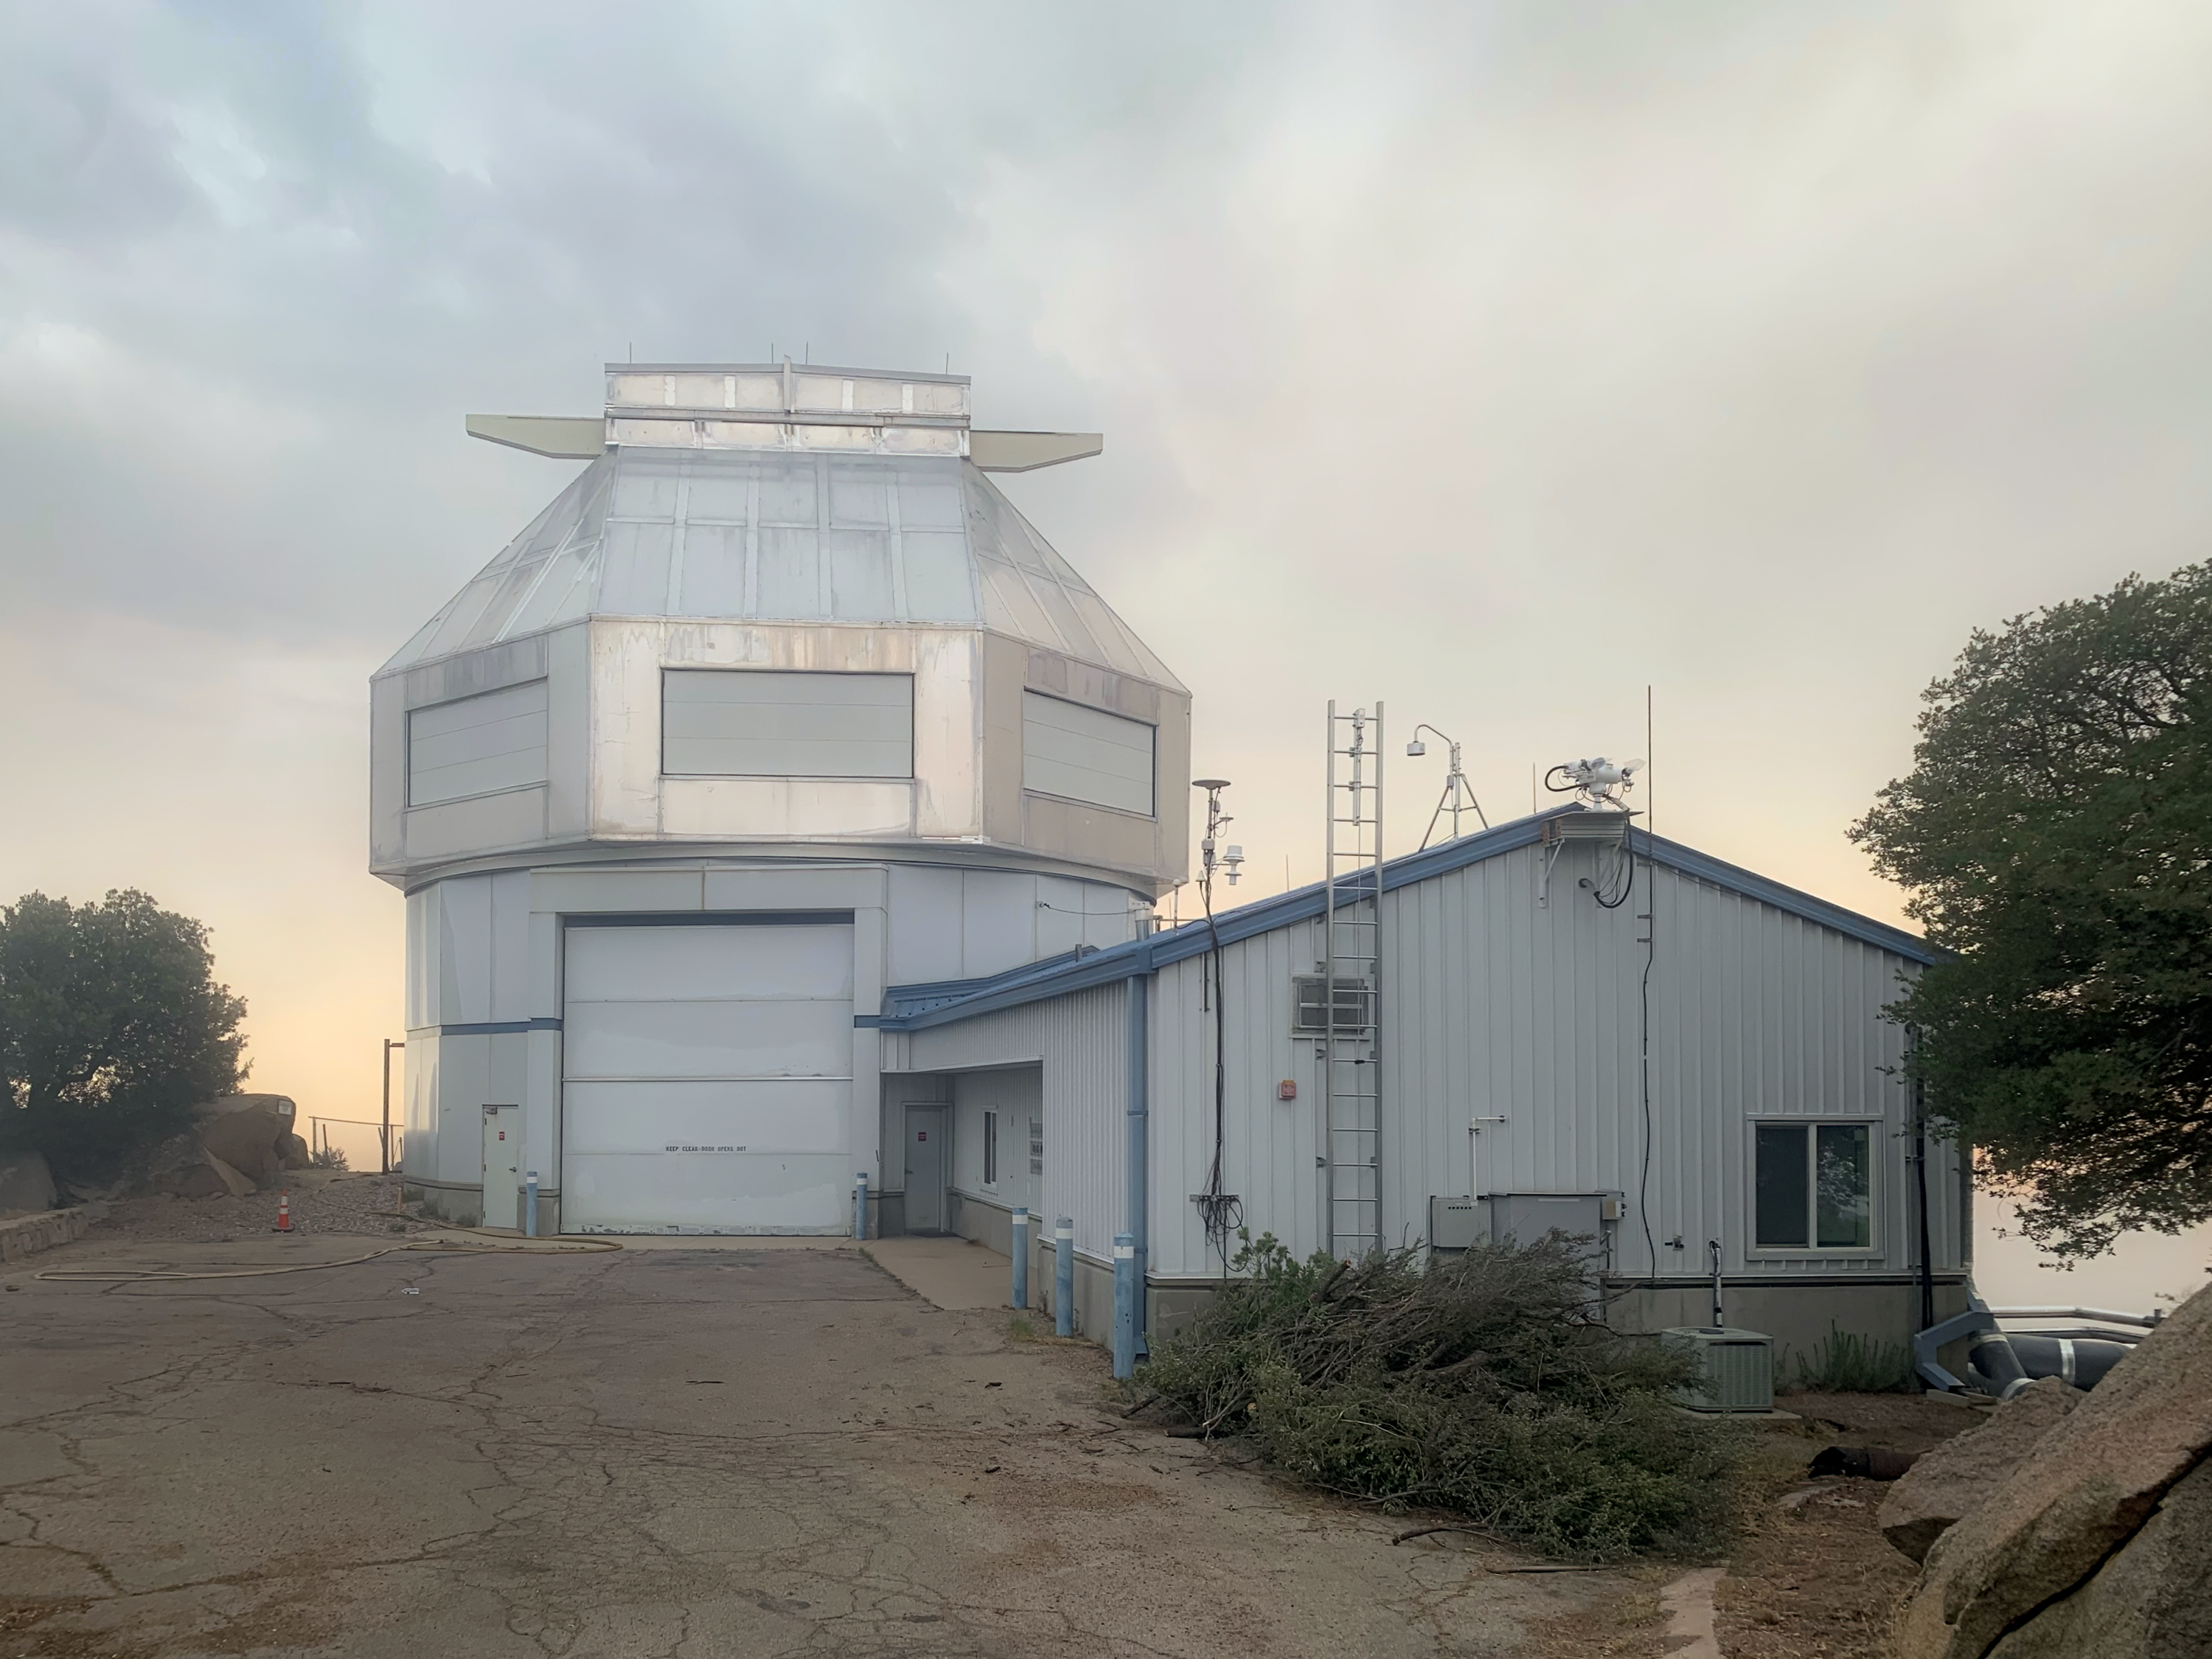

WIYN 3.5-meter Telescope 17 June 2022

Image from Kitt Peak National Observatory 17 June 2022 at 6:30 pm MST showing the WIYN 3.5-meter Telescope. We are very grateful to the firefighters working this fire.

Credit: KPNO/NOIRLab/NSF/AURA